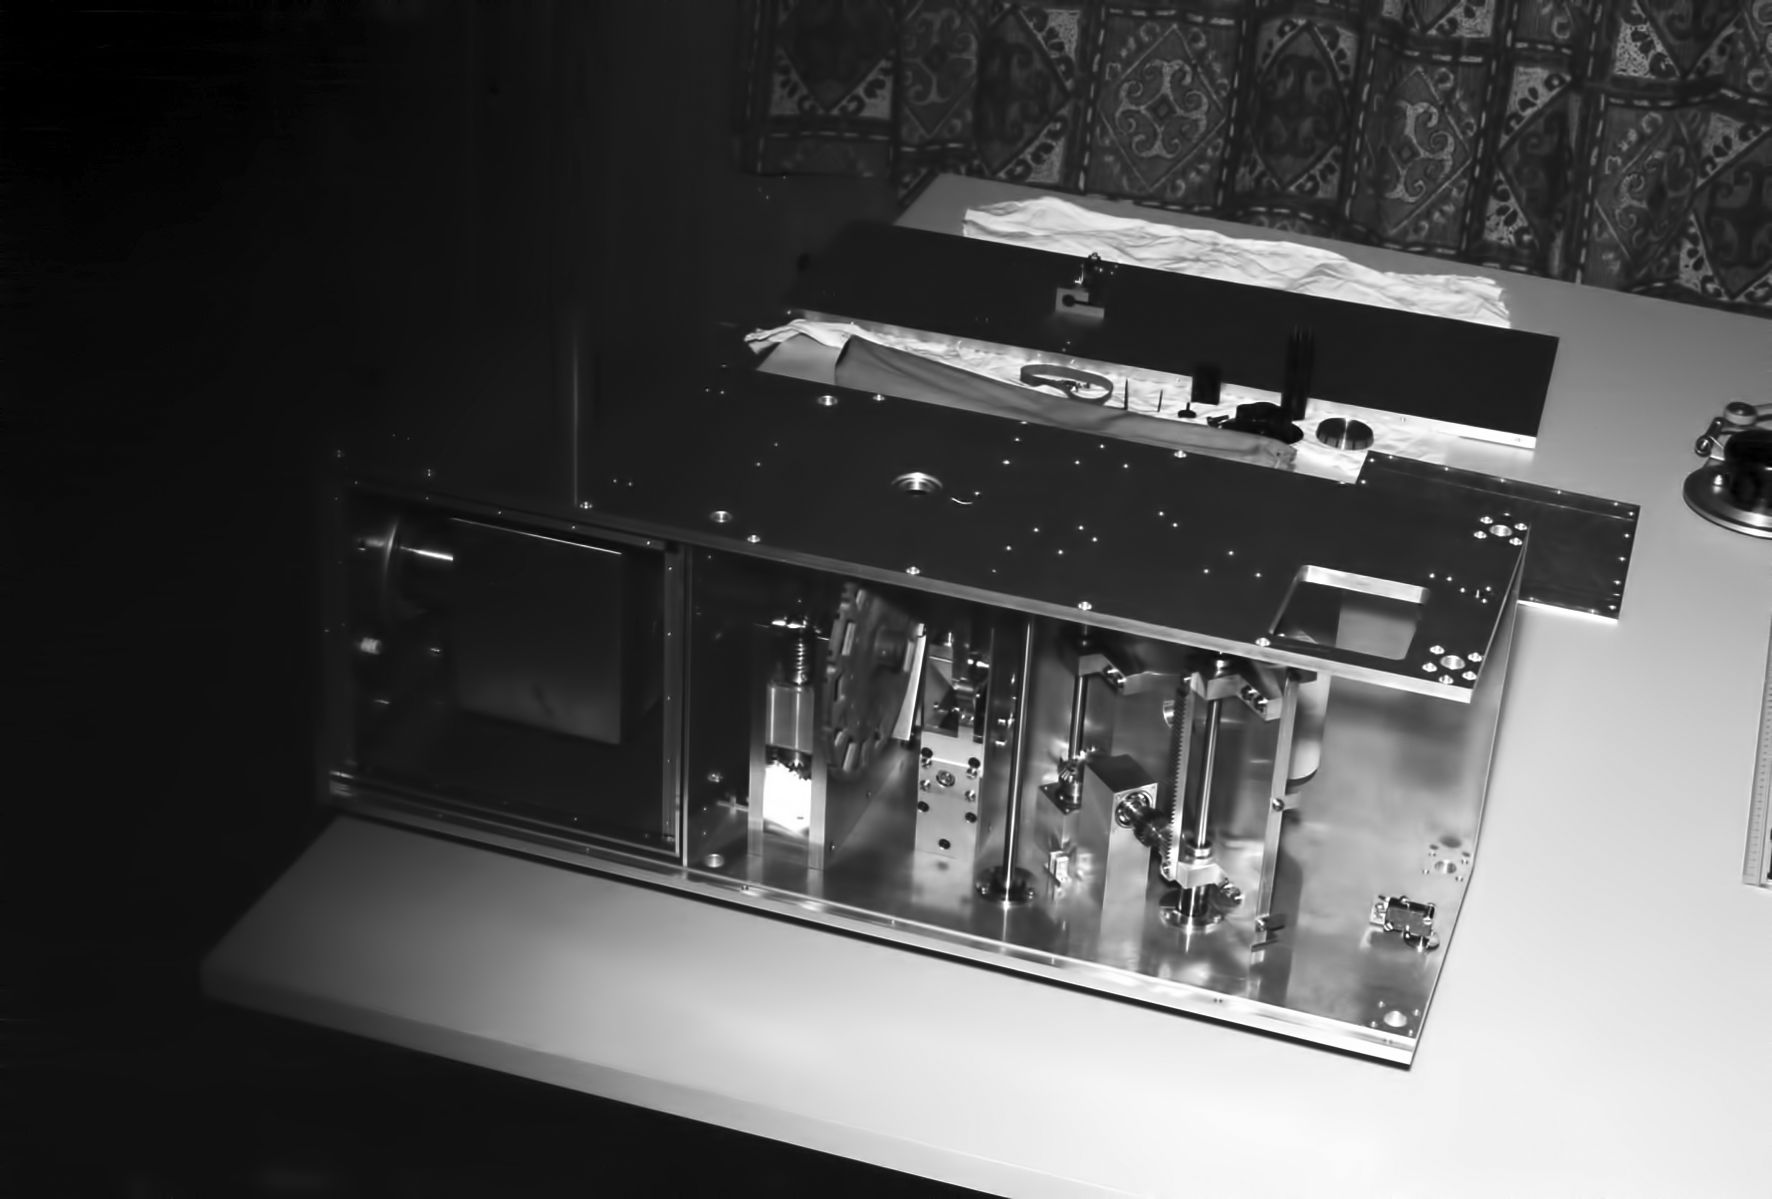

Kapteyn photometer

Image portraying the Mid-infrared Kapteyn photometer for the ESO 1-metre telescope, circa 1963-1965.

Credit: ESO